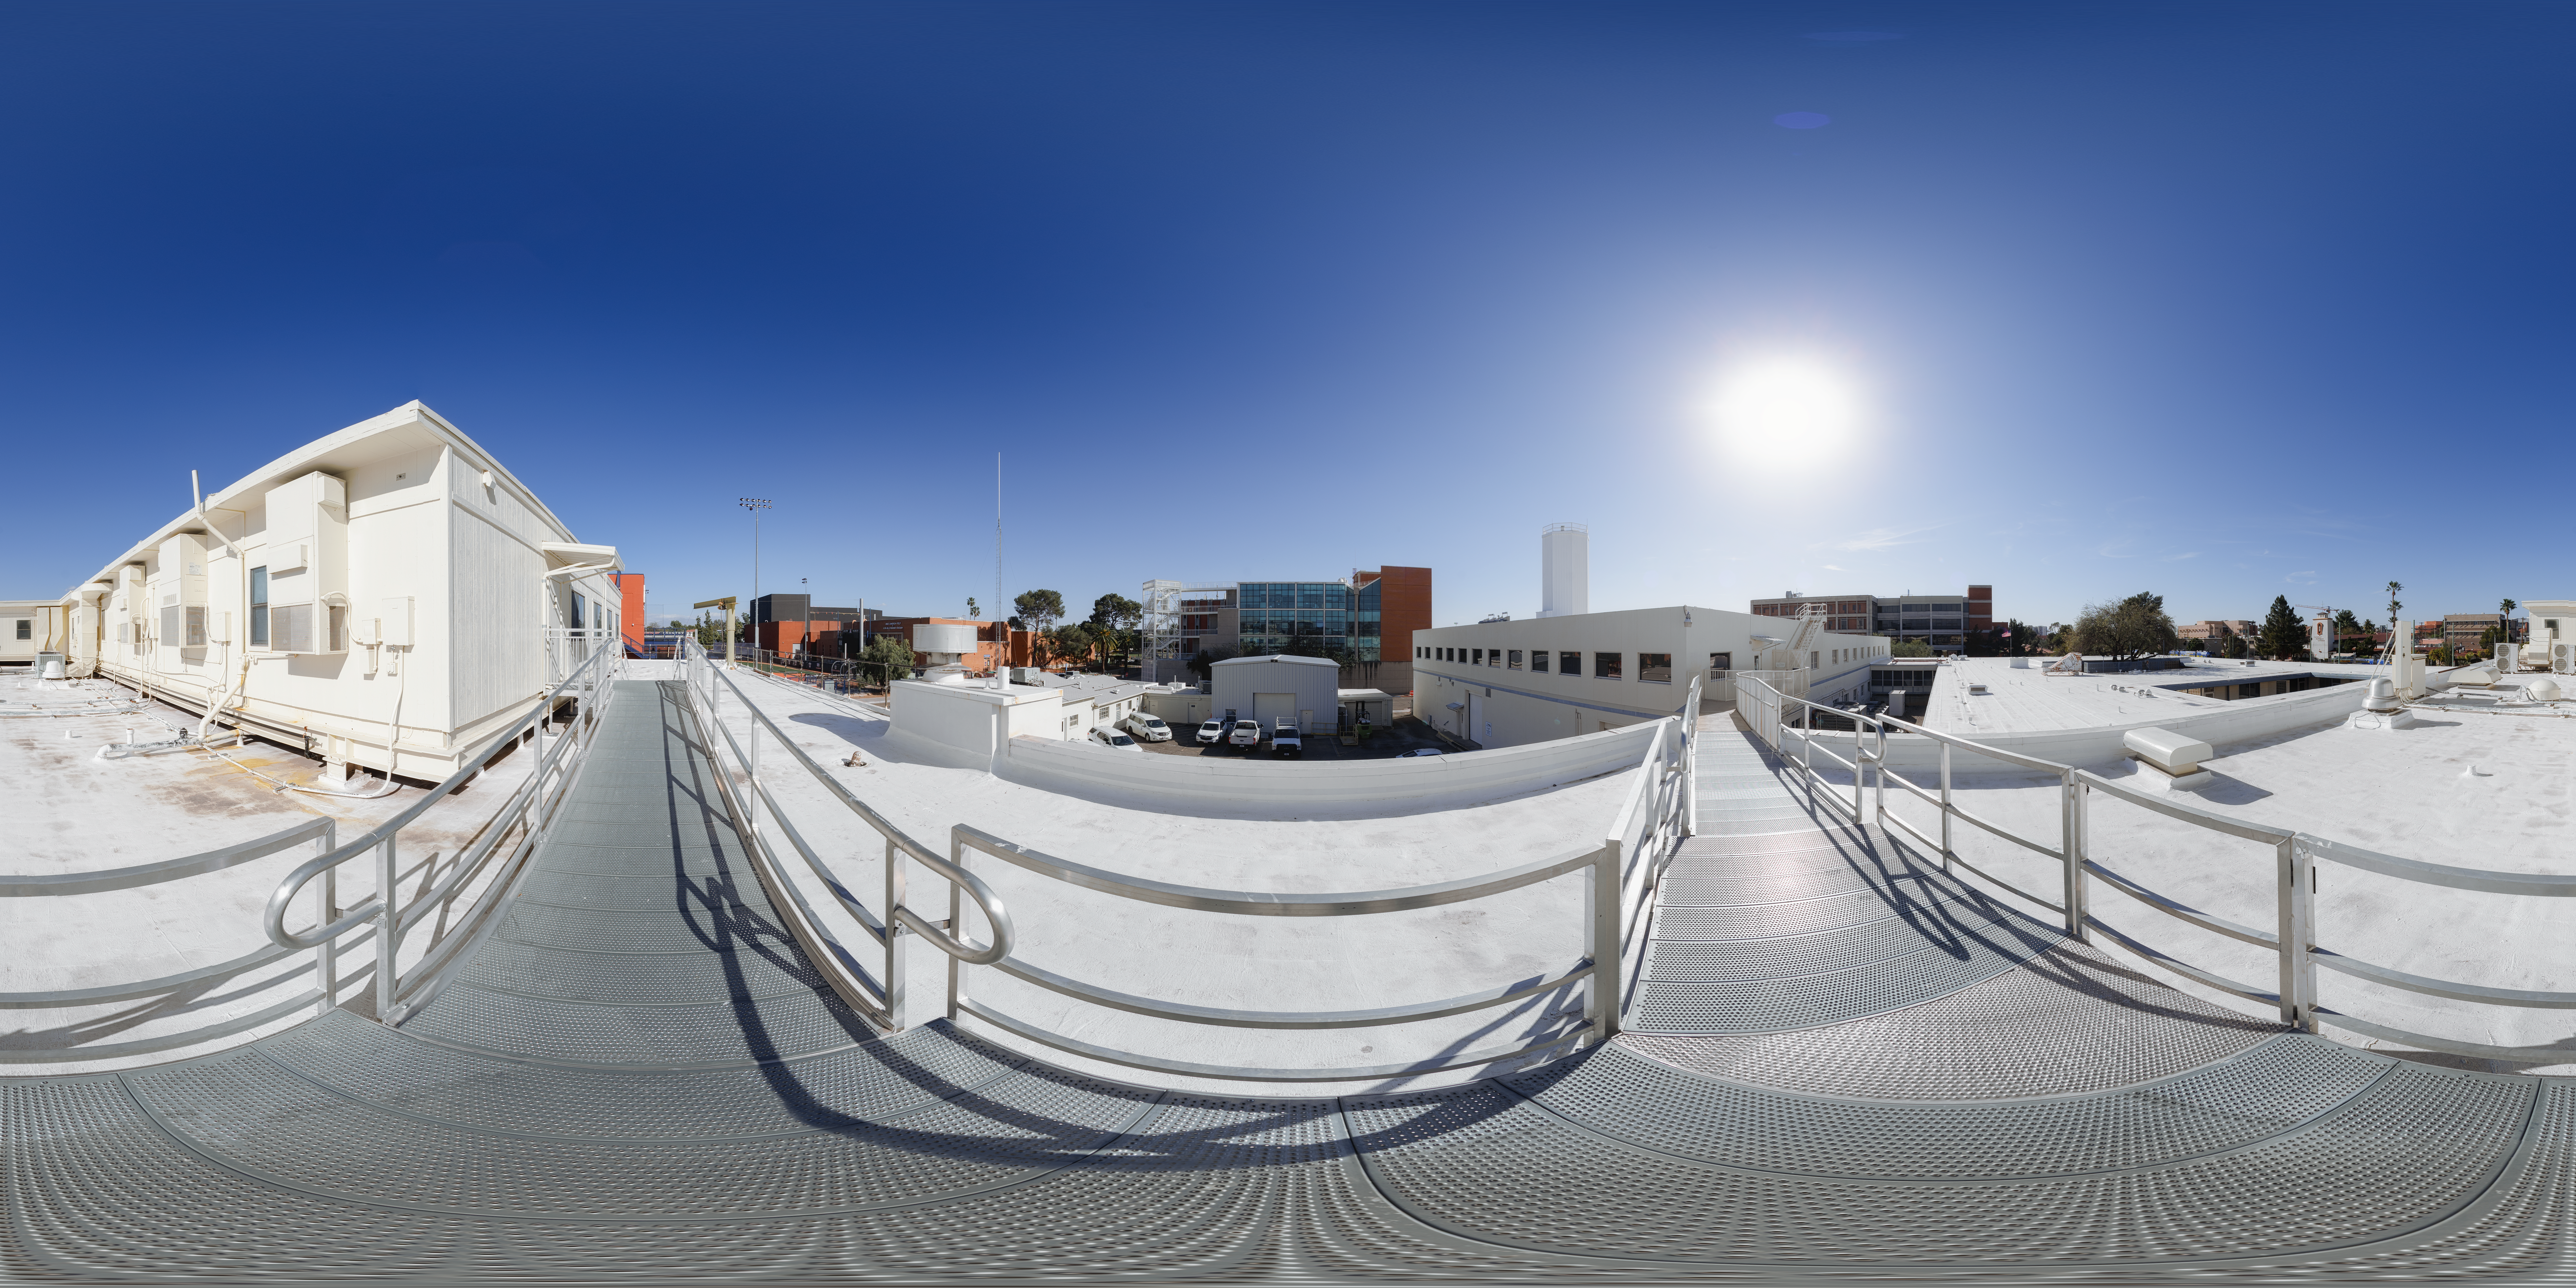

NOIRLab HQ Roof 360 Panorama

A 360 panorama of the NOIRLab HQ roof in Tucson, Arizona.

A fulldome version of this image can be viewed here.

Credit: NOIRLab/NSF/AURA/ T. Slovinský